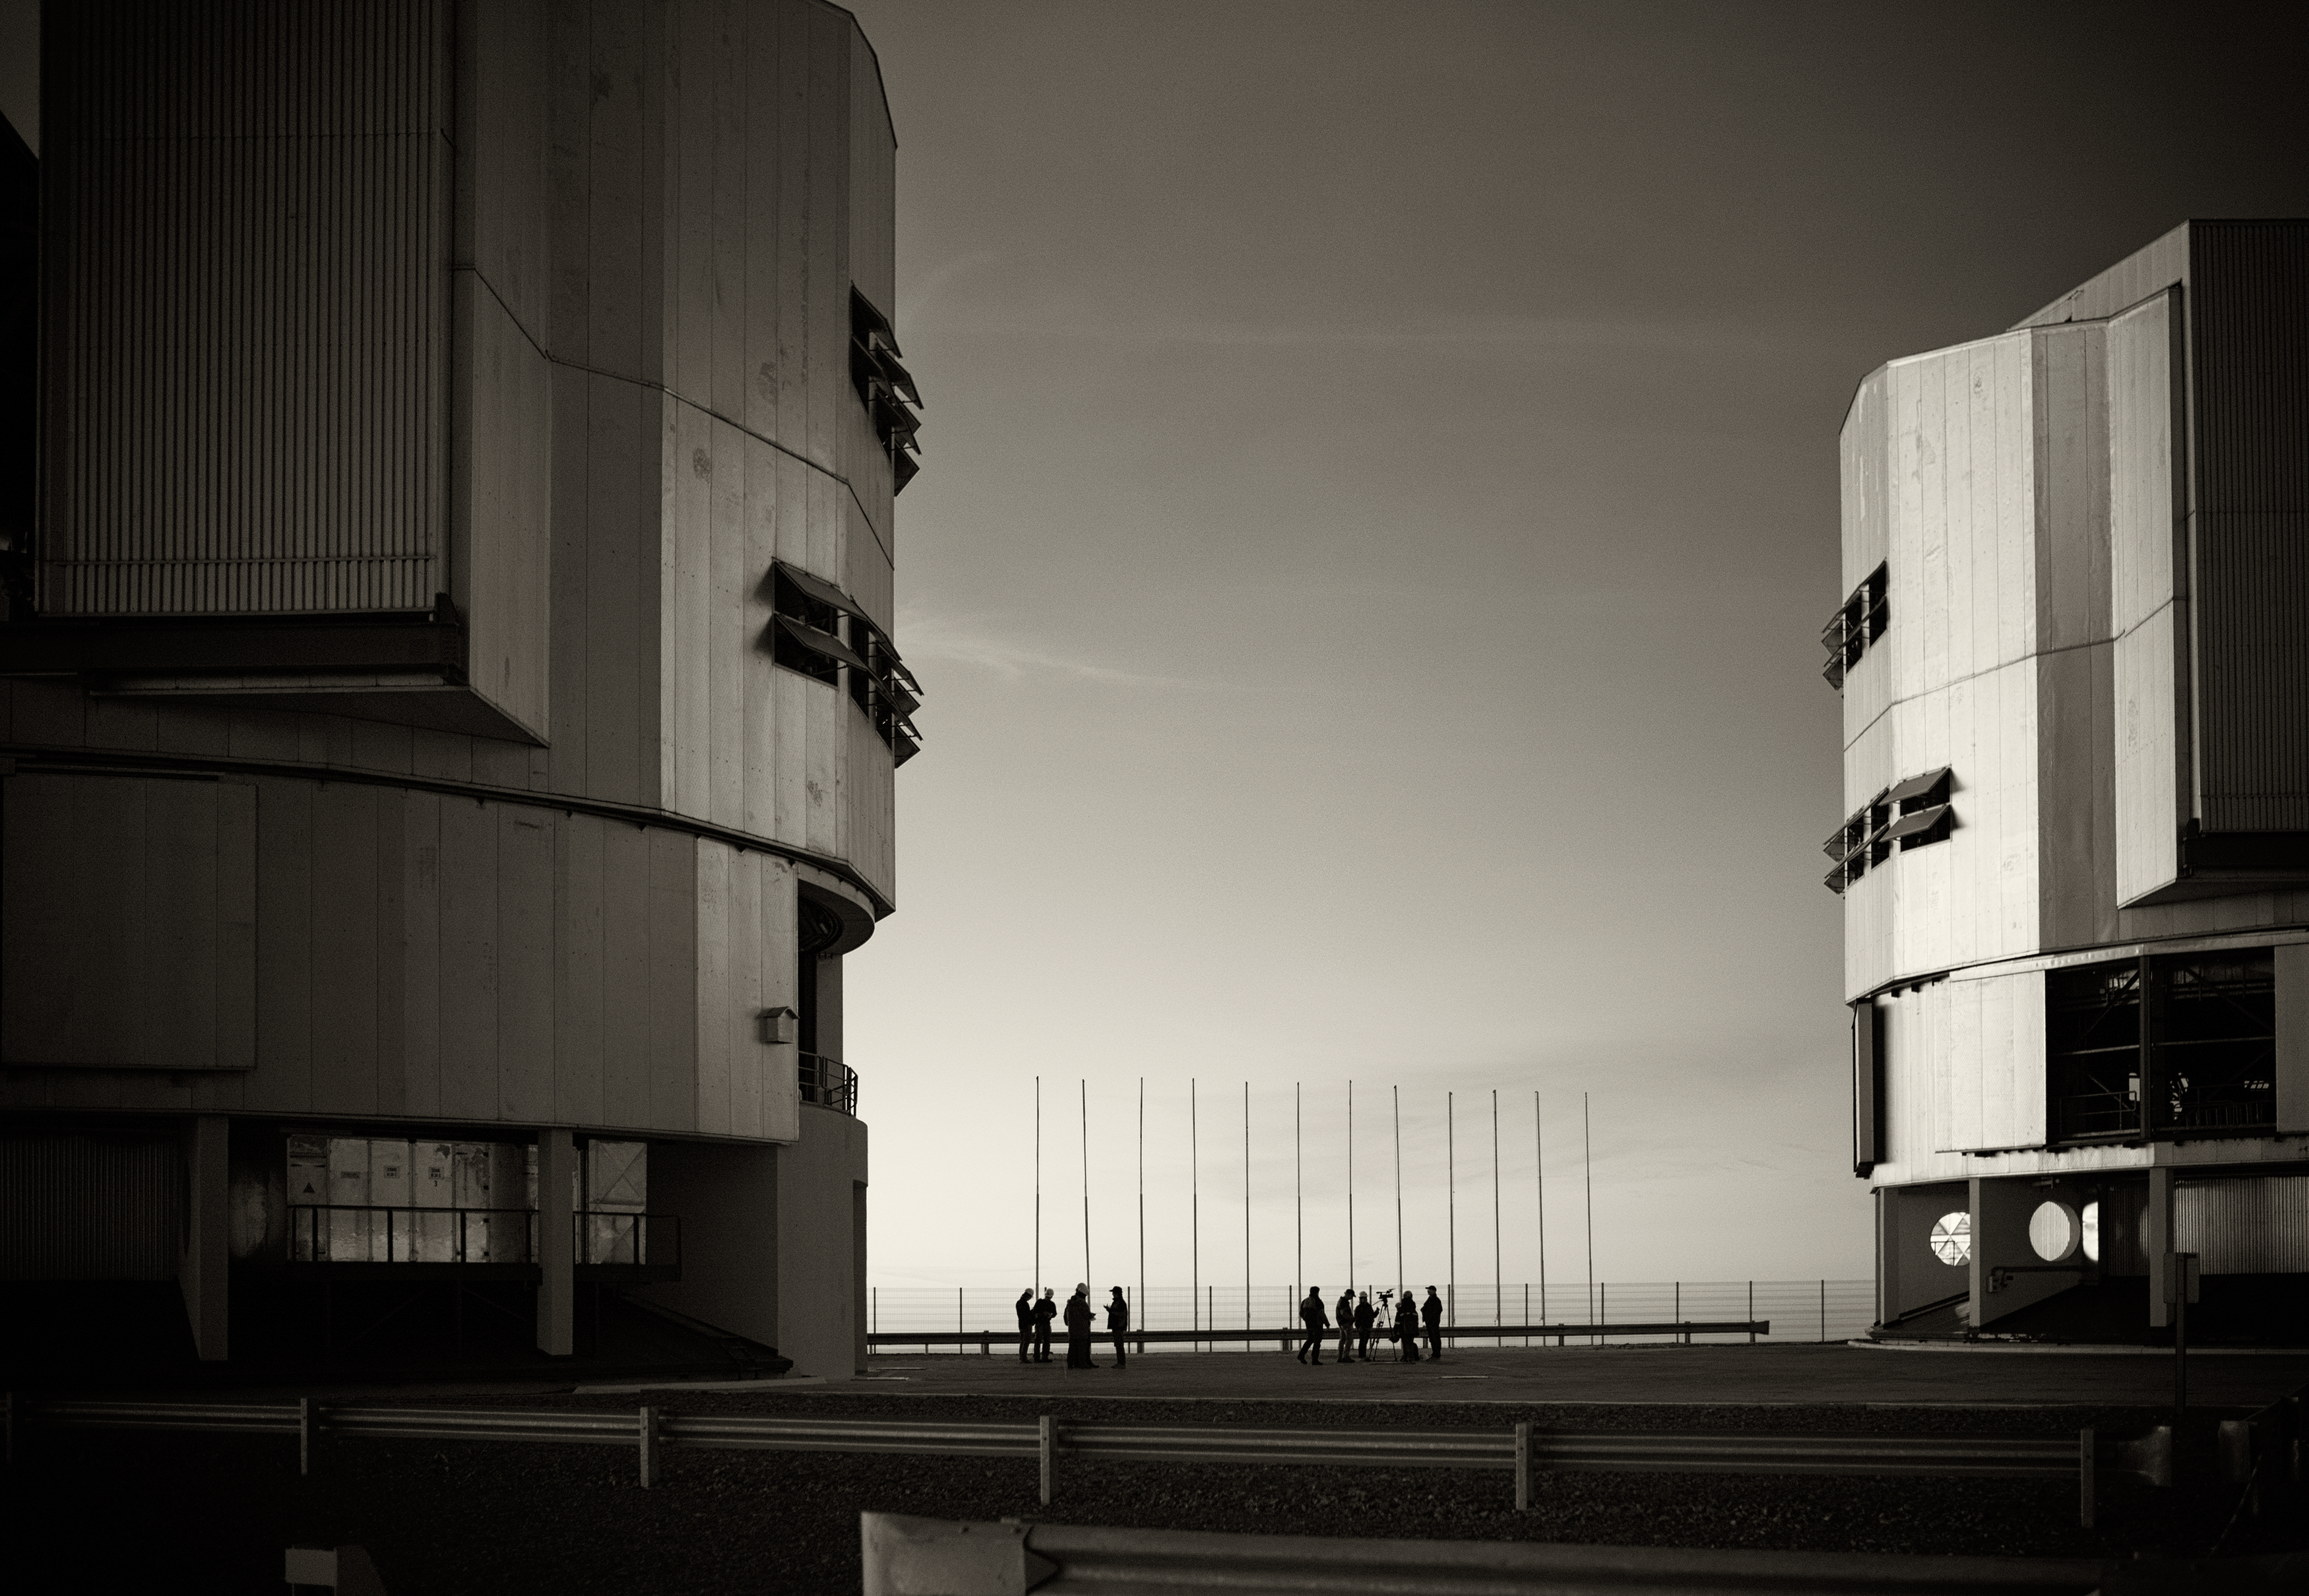

VLT Unit Telescopes at Paranal

A Unit Telescope of the Very Large Telescope (VLT) at ESO's Cerro Paranal observing site. The VLT is the world's most advanced optical instrument, consisting of four Unit Telescopes with main mirrors 8.2-m in diameter and four movable 1.8-m diameter Auxiliary Telescopes. The telescopes can work together, in groups of two or three, to form a giant interferometer, allowing astronomers to see details up to 25 times finer than with the individual telescopes. Located in the Atacama Desert of Chile, Paranal is over 2600 metres above sea level, providing incredibly dry, dark viewing conditions.

Credit: ESO/S. Seip